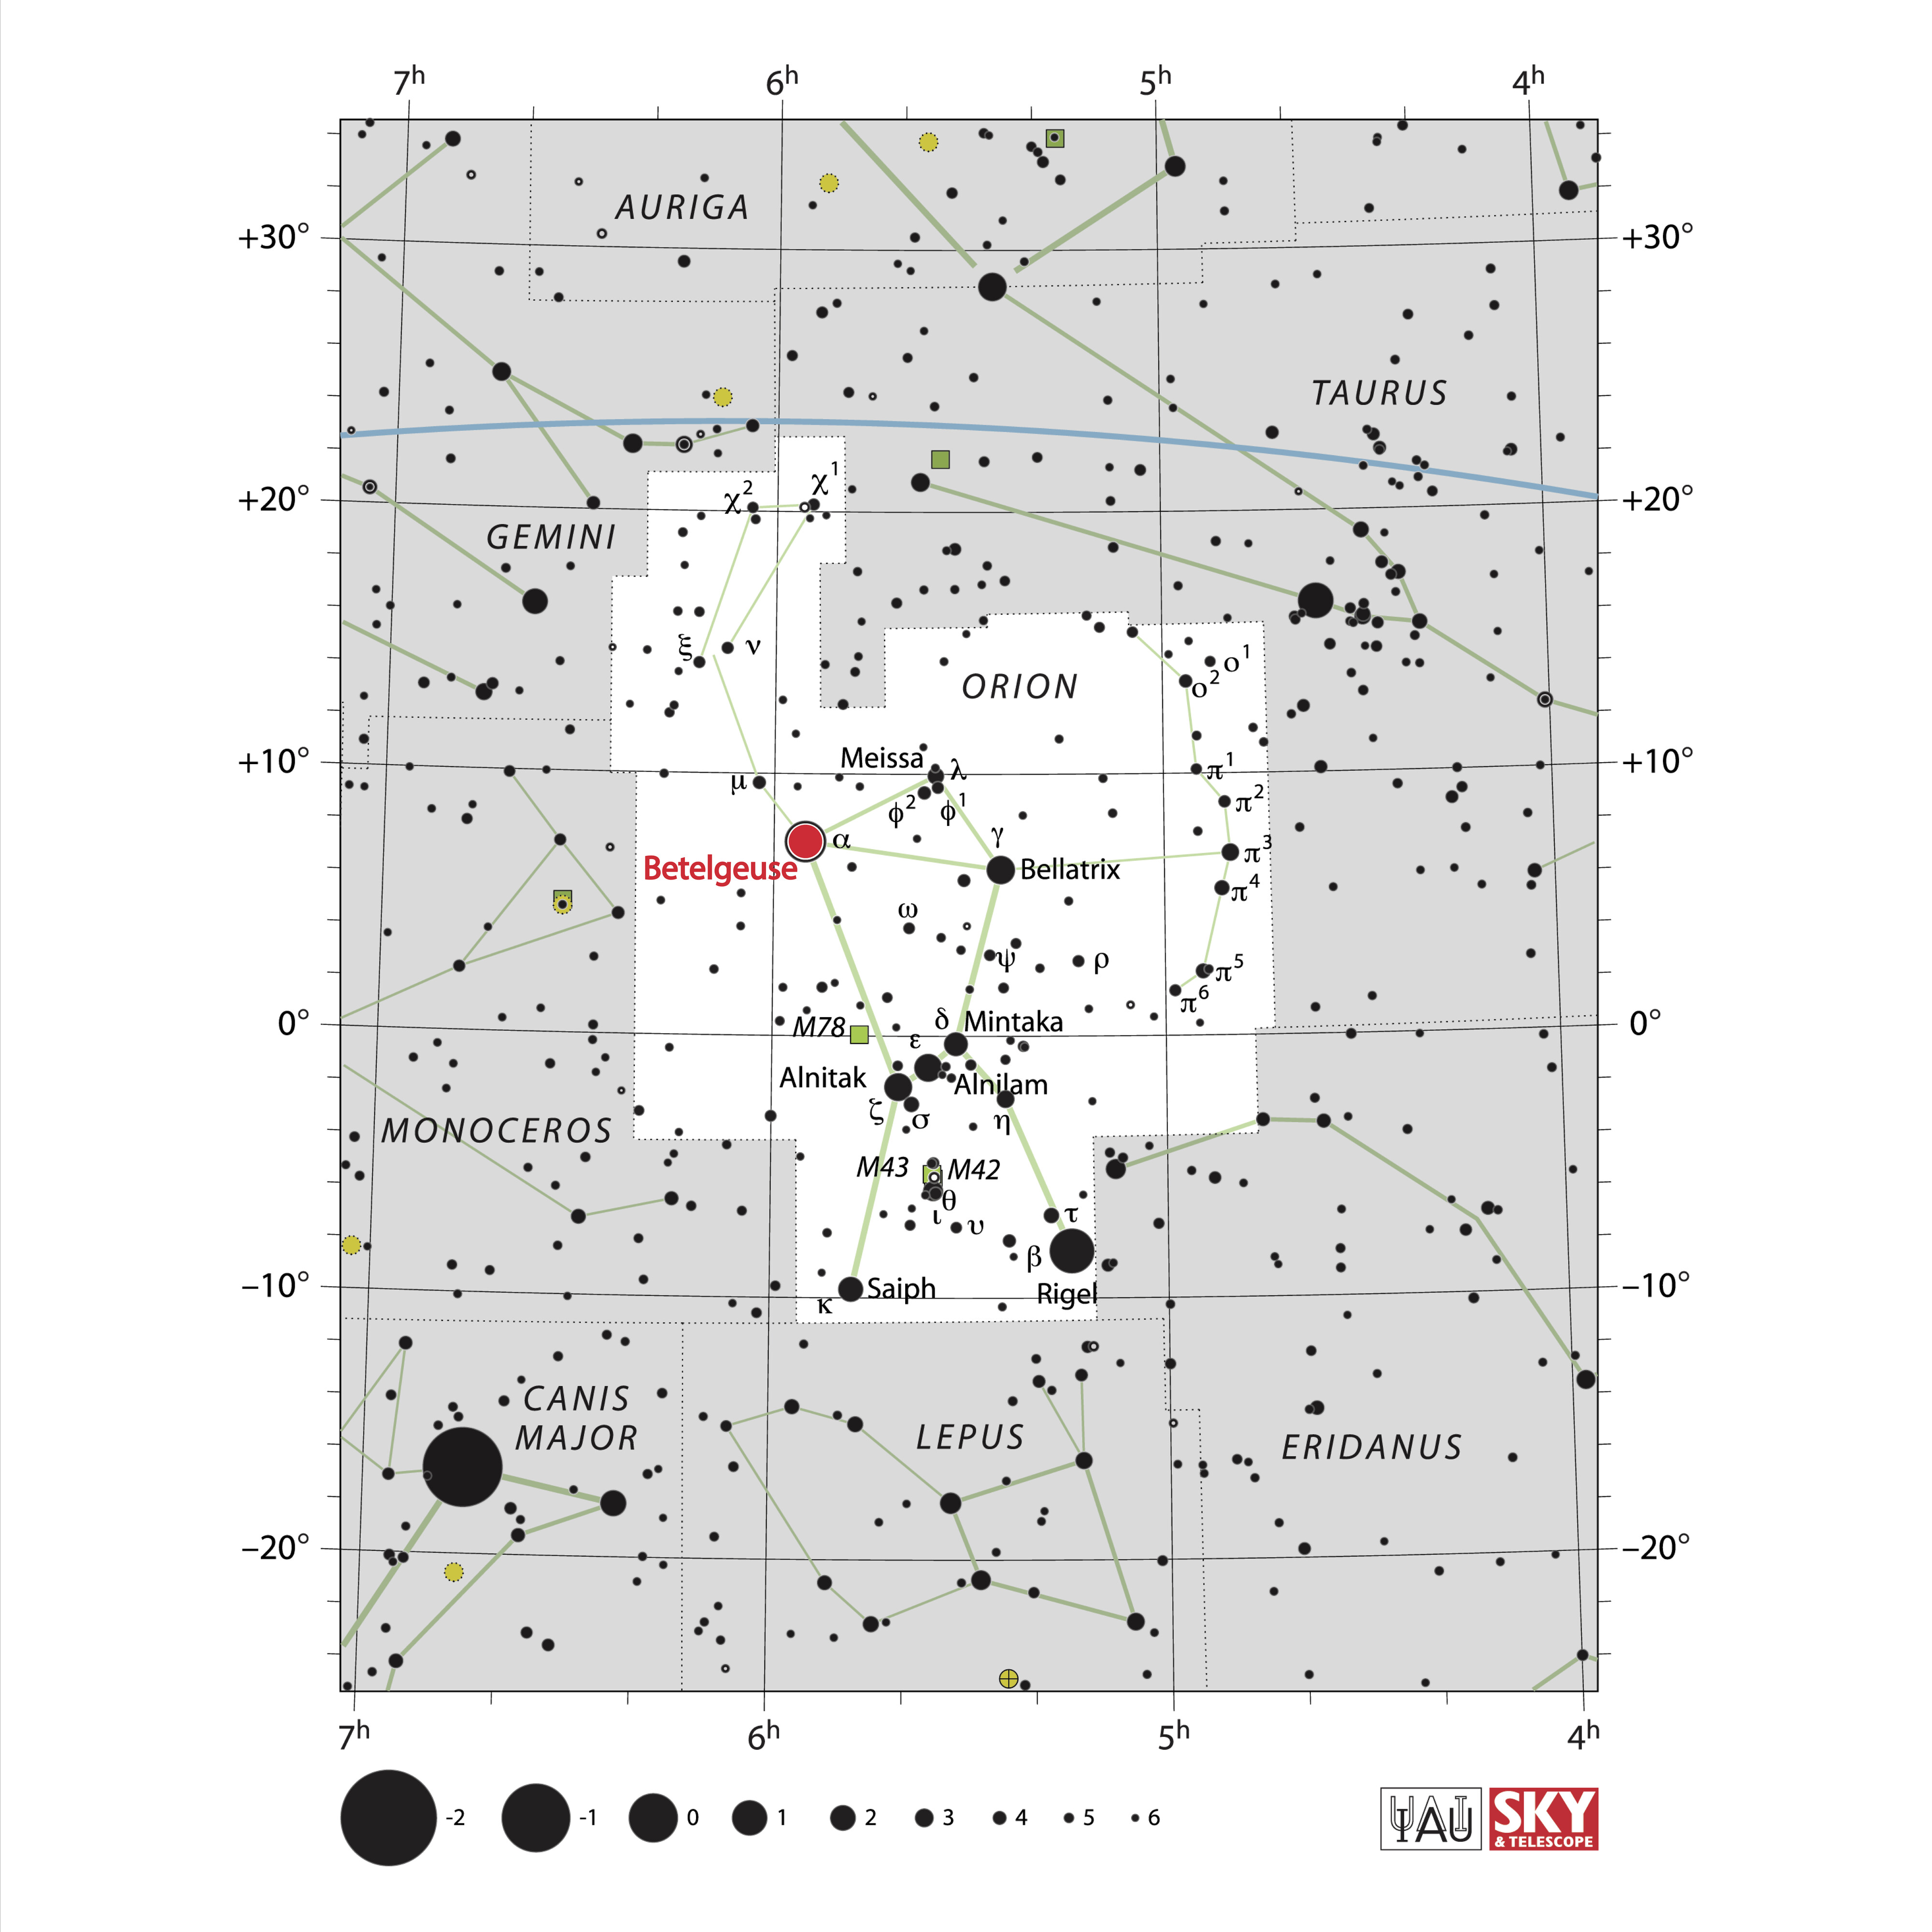

Betelgeuse in Orion

Betelgeuse is one of the brightest stars in the night sky, and the closest red supergiant to Earth.

Credit: IAU and Sky & Telescope